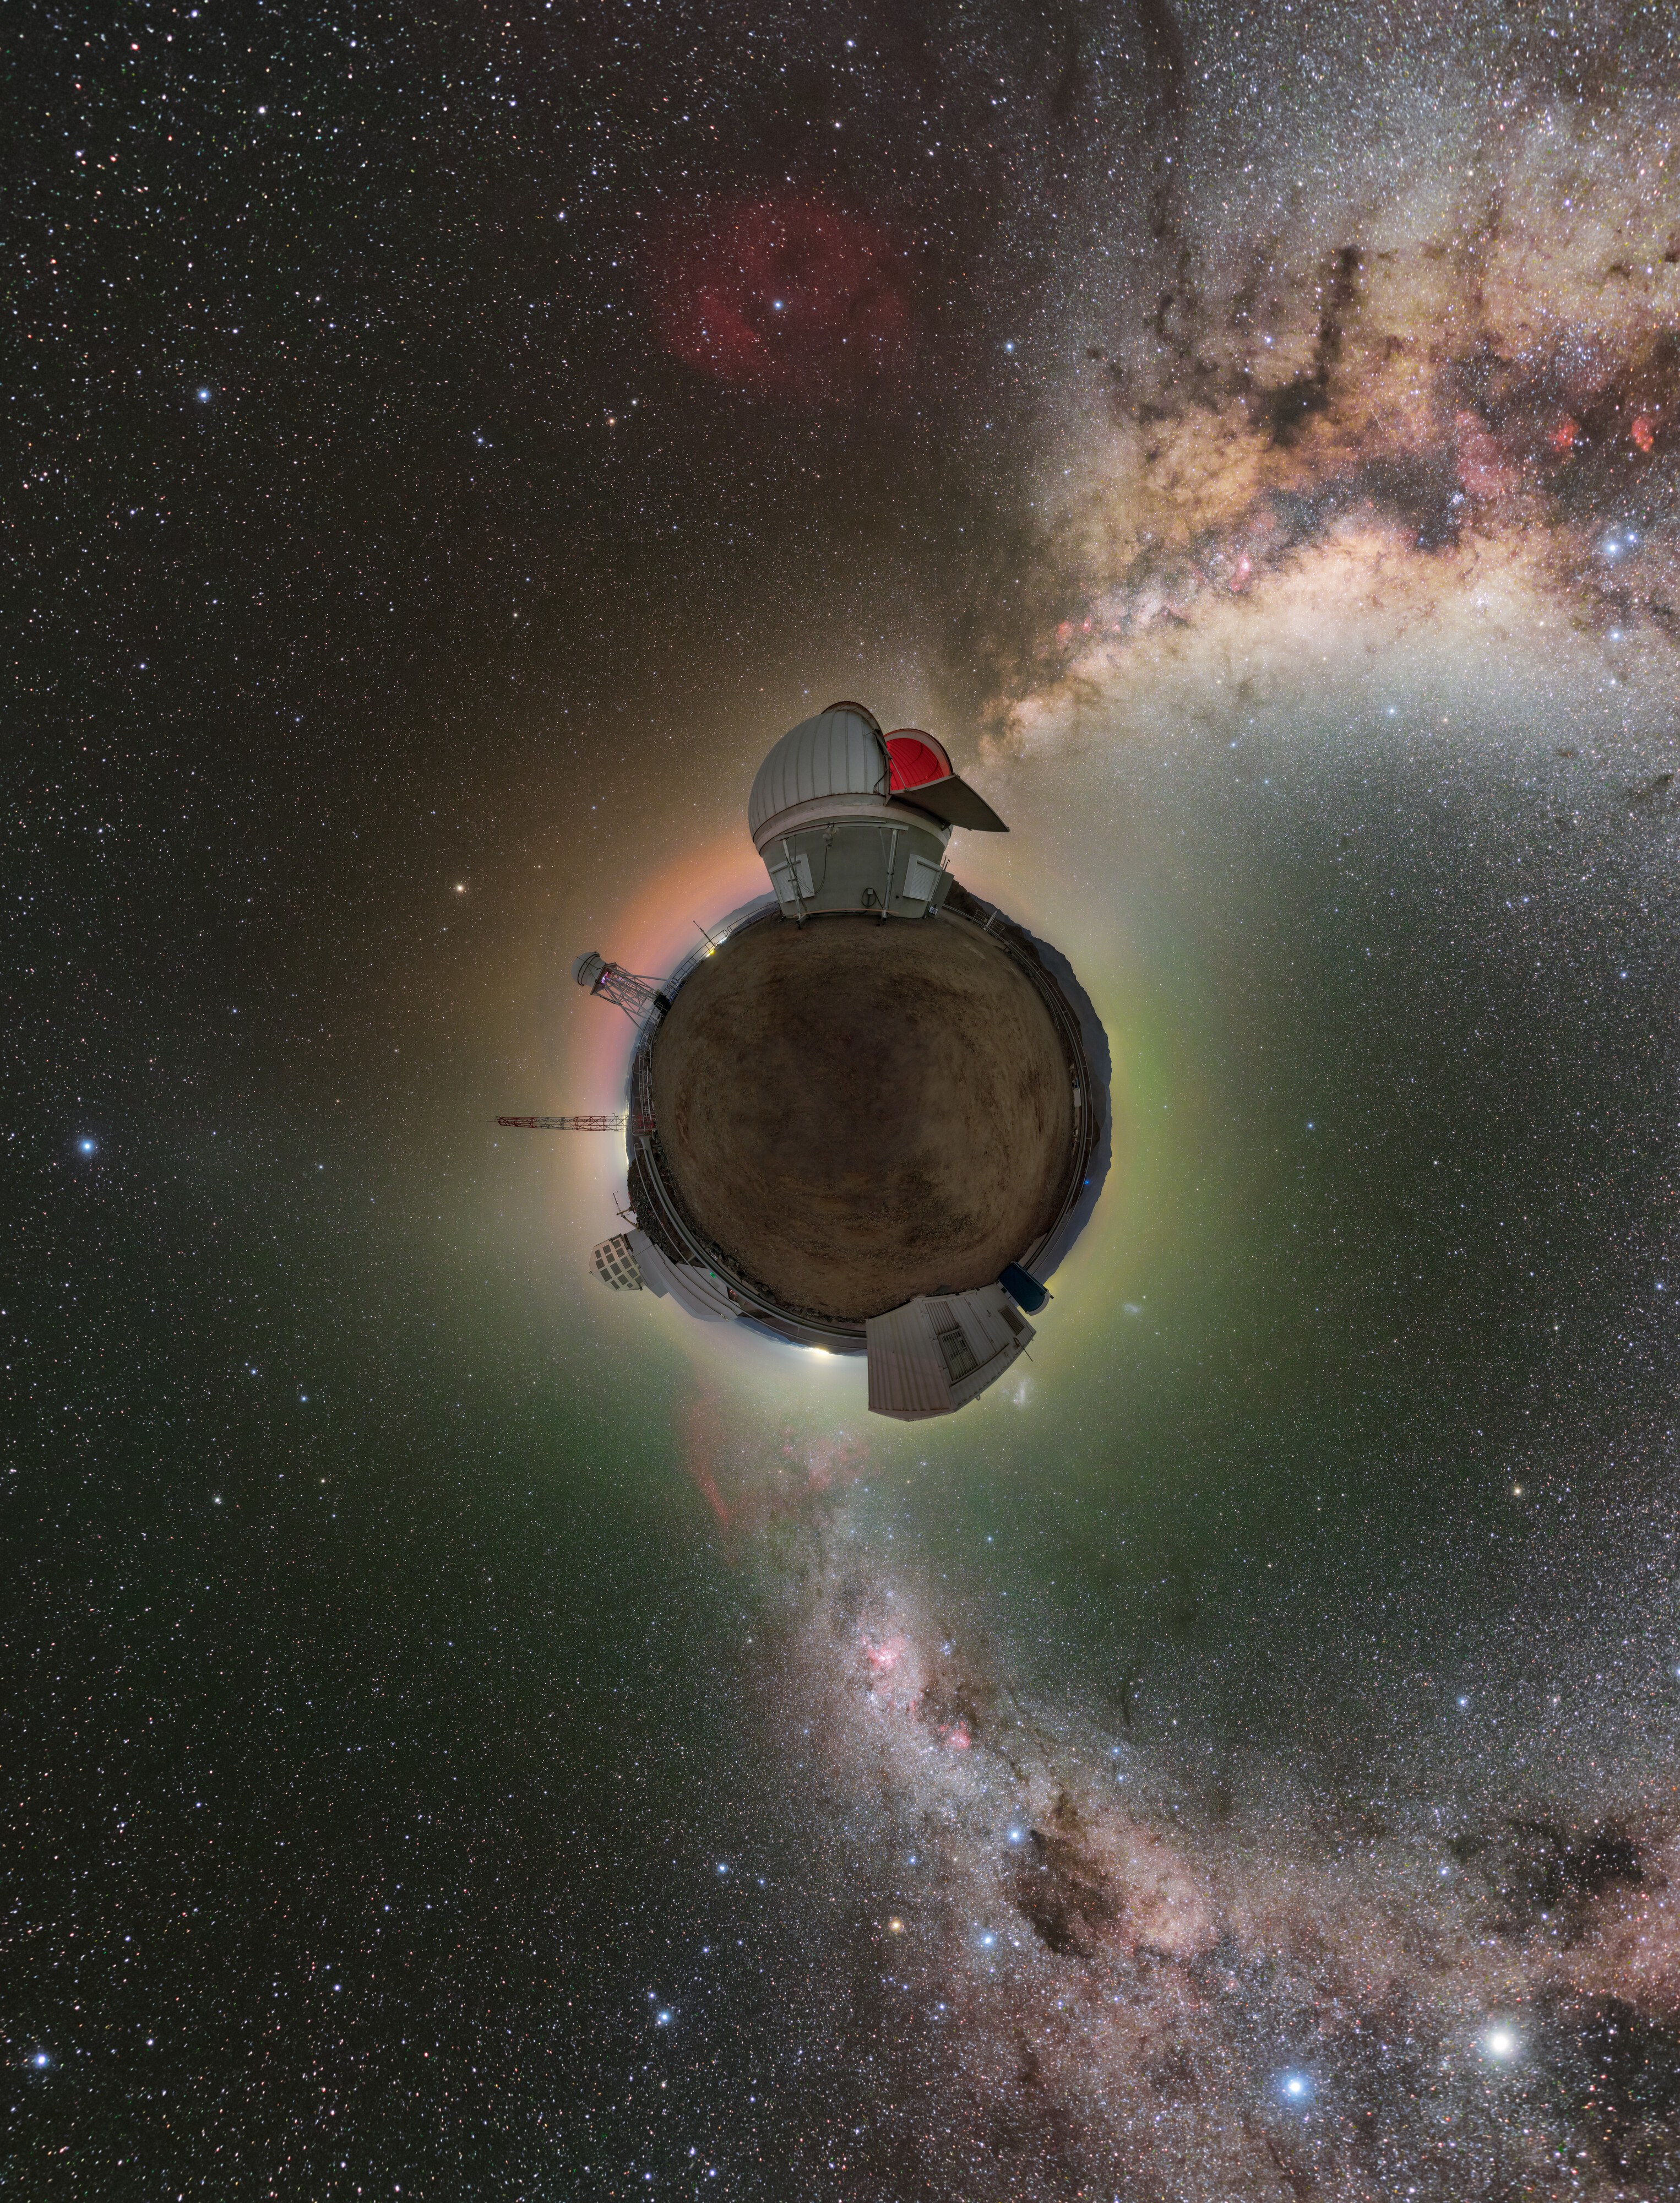

A Little Rocky Planet

The Rubin Auxiliary Telescope (AuxTel), with its open dome and deep red interior, looks to be inhabiting a little rocky planet floating through the expansive Milky Way galaxy in this image taken at Cerro Pachón in Chile. But in fact this image was created using a 360-degree panorama and composed into a photosphere image. The green and red light circling the horizon of the ‘planet’ is airglow, an atmospheric phenomenon caused when trace particles and gasses in the atmosphere become electrically charged or ionized. Their atoms emit light at various wavelengths when they recombine at night and faintly glow. The dark dust trails and red star-forming regions intertwined throughout the Milky Way are also prominently featured in this surreal view of the cosmos.

Off in the distance, on the lower left side of the ‘planet’, the geometric dome of Vera C. Rubin Observatory, a Program of NSF NOIRLab, can be seen. Rubin Observatory is a joint initiative of the National Science Foundation and the US Department of Energy (DOE) and is currently under construction. Once completed, Rubin will be operated jointly by NSF NOIRLab and DOE's SLAC National Accelerator Laboratory. It will conduct an unprecedented, decade-long survey called the Legacy Survey of Space and Time (LSST) that will revolutionize the field of astronomy and what we know about the Universe.

A fulldome version of this image can be viewed here, and a 360-degree panorama version can be found here.

This photo was taken as part of the NOIRLab 2022 Photo Expedition to all the NOIRLab sites. Petr Horálek, the photographer, is a NOIRLab Audiovisual Ambassador.

Credit: RubinObs/NOIRLab/SLAC/NSF/DOE/AURA/P. Horálek (Institute of Physics in Opava)